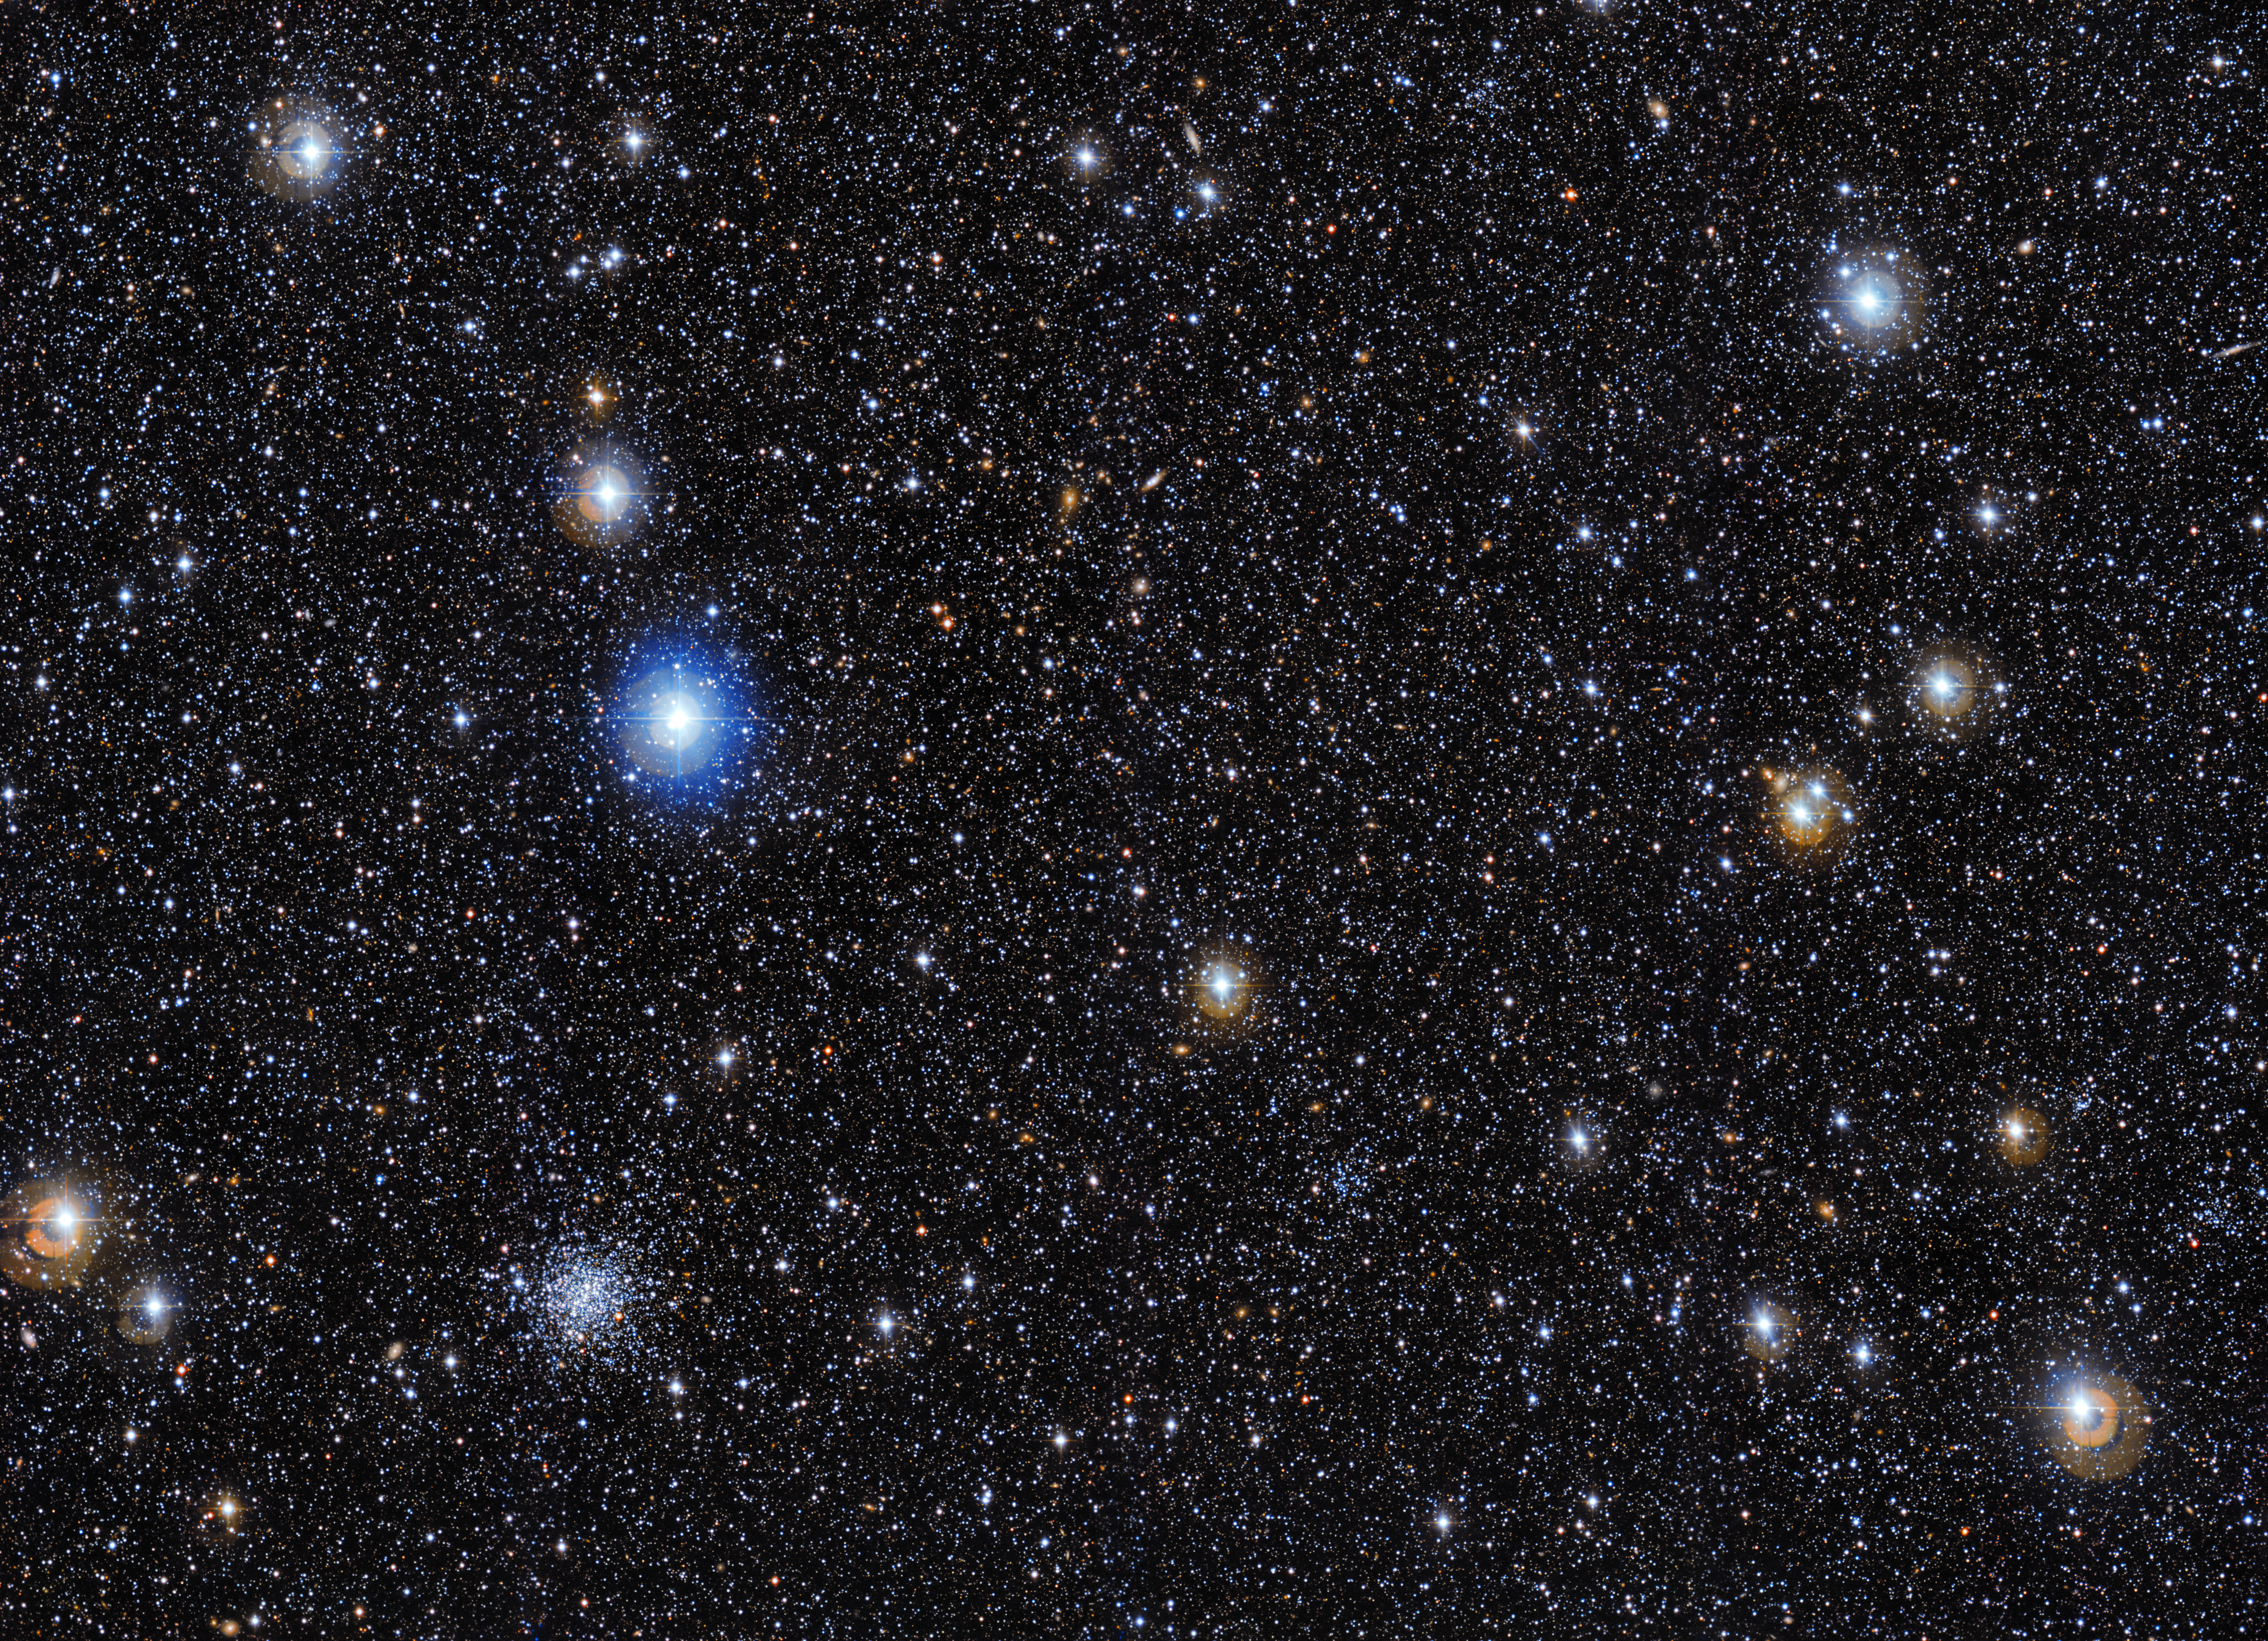

Spot the cluster

This image from the Wide-Field Imager on the MPG/ESO 2.2-metre telescope shows the starry skies around a galaxy cluster named PLCKESZ G286.6-31.3. The cluster itself is difficult to spot initially, but shows up as a subtle clustering of yellowish galaxies near the centre of the frame.

PLCKESZ G286.6-31.3 houses up to 1000 galaxies, in addition to large quantities of hot gas and dark matter. As such, the cluster has a total mass of 530 trillion (530 000 000 000 000) times the mass of the Sun.

When viewed from Earth, PLCKESZ G286.6-31.3 is seen through the outer fringes of the Large Magellanic Cloud (LMC) — one of the Milky Way’s satellite galaxies. The LMC hosts over 700 star clusters, in addition to hundreds of thousands of giant and supergiant stars. The majority of the cosmic objects captured in this image are stars and star clusters located inside the LMC. The globular star cluster lower left is IC 2140.

The MPG/ESO 2.2-metre telescope has been in operation at ESO’s La Silla Observatory since 1984. The telescope has been utilised for a variety of cutting-edge scientific studies, including ground-breaking research into gamma-ray bursts, the most powerful explosions in the Universe. The 67-million-pixel Wide Field Imager (WFI) — mounted on the telescope’s Cassegrain focus — has been obtaining detailed views of faint, distant objects since 1999.

The data to create this image was selected from the ESO archive as part of the Hidden Treasures competition.

Credit: ESO Acknowledgements: Flickr user hdahle70